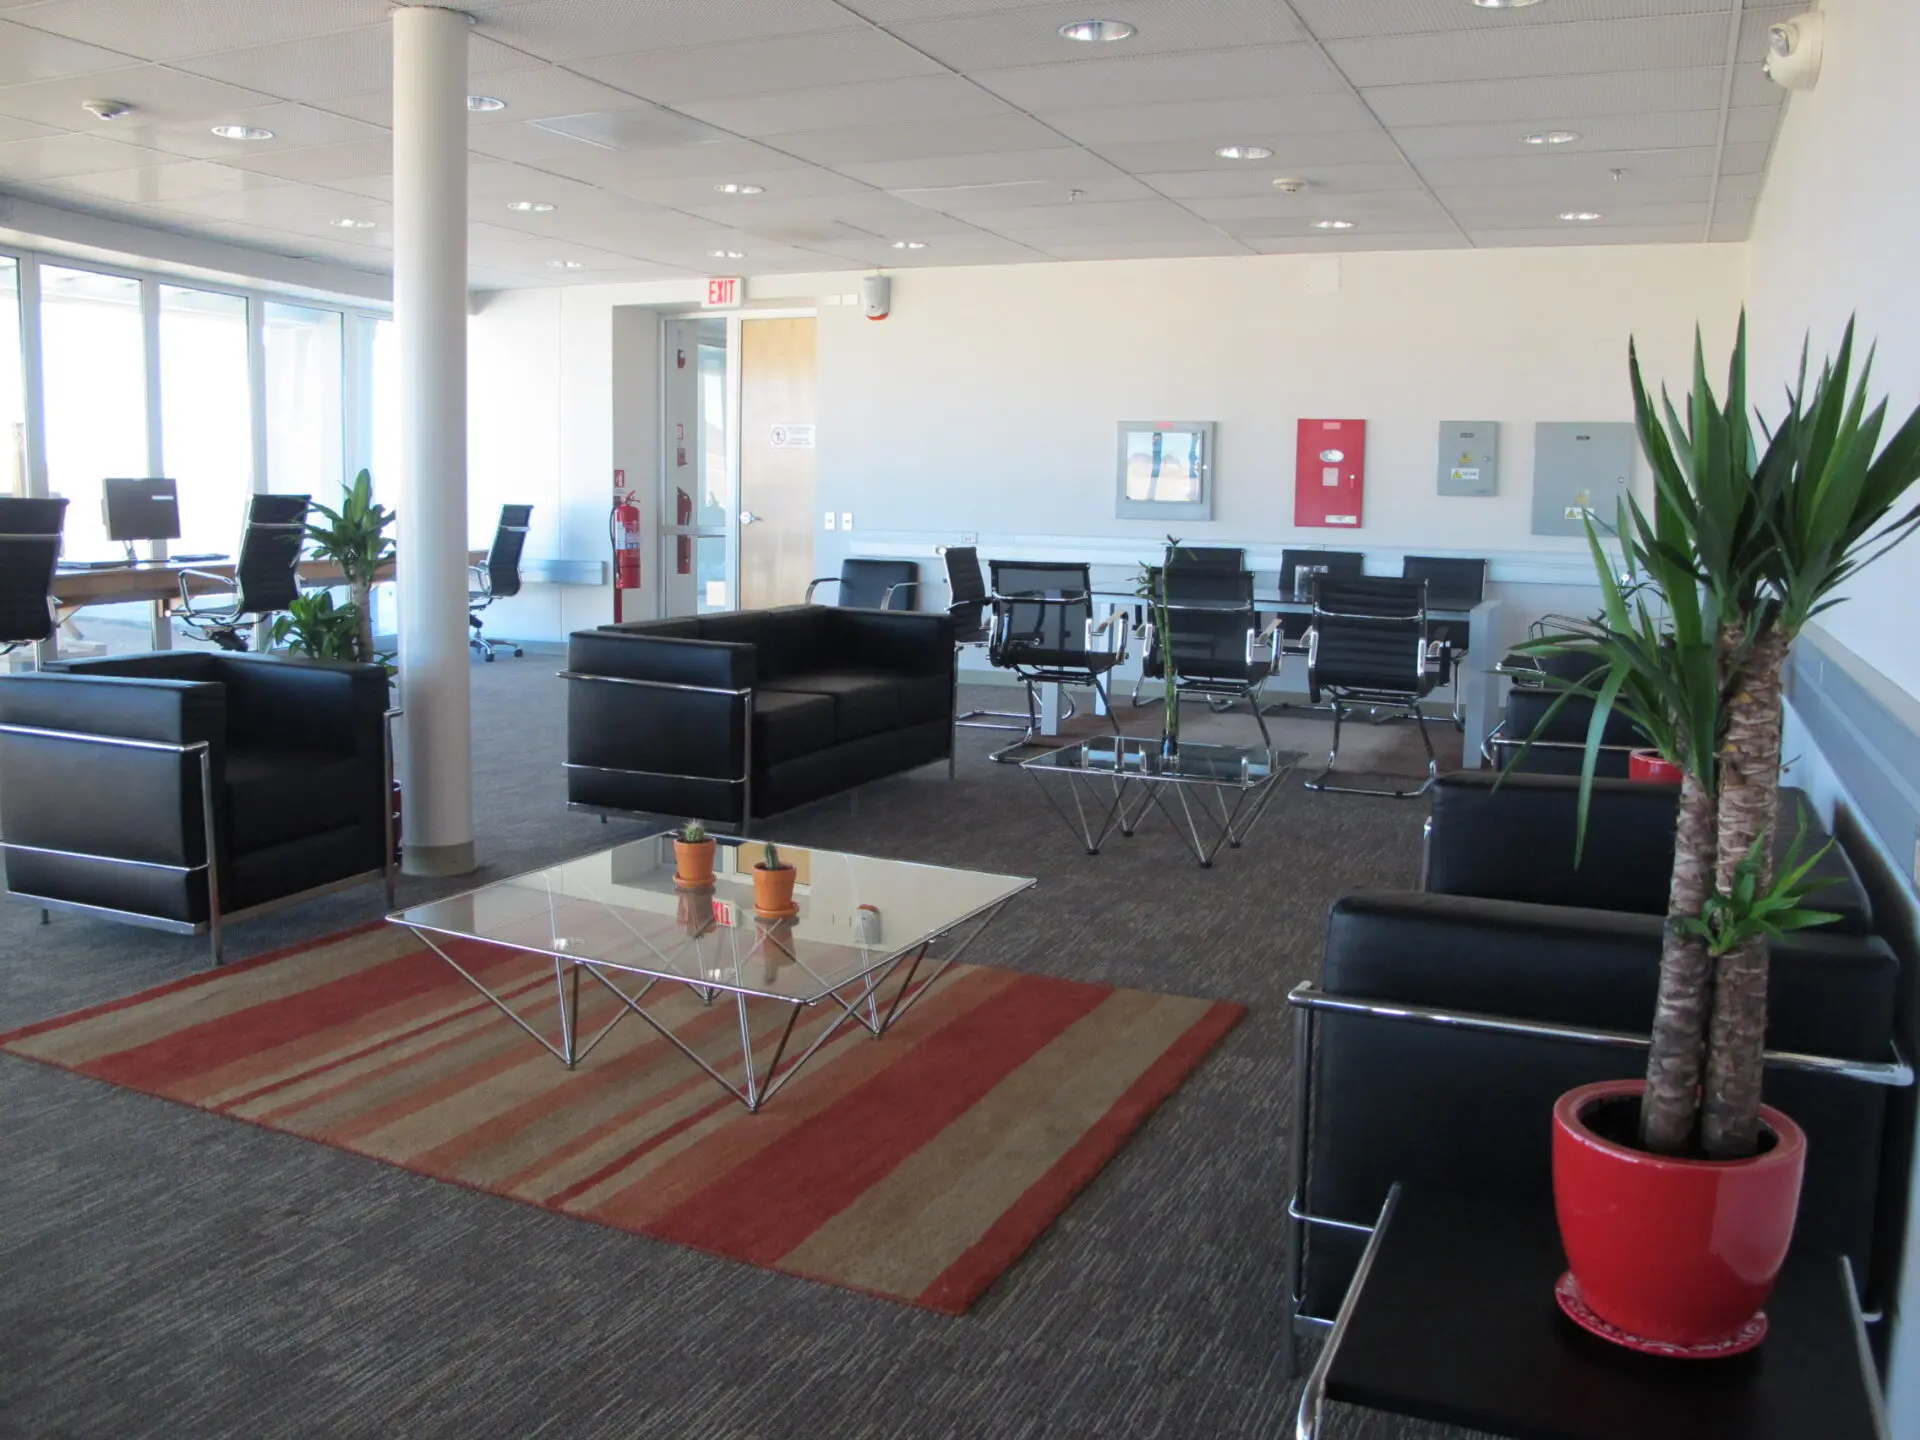

Inside the AOS building

Inside the AOS building at 5000m.

Credit: ALMA (ESO/NAOJ/NRAO)